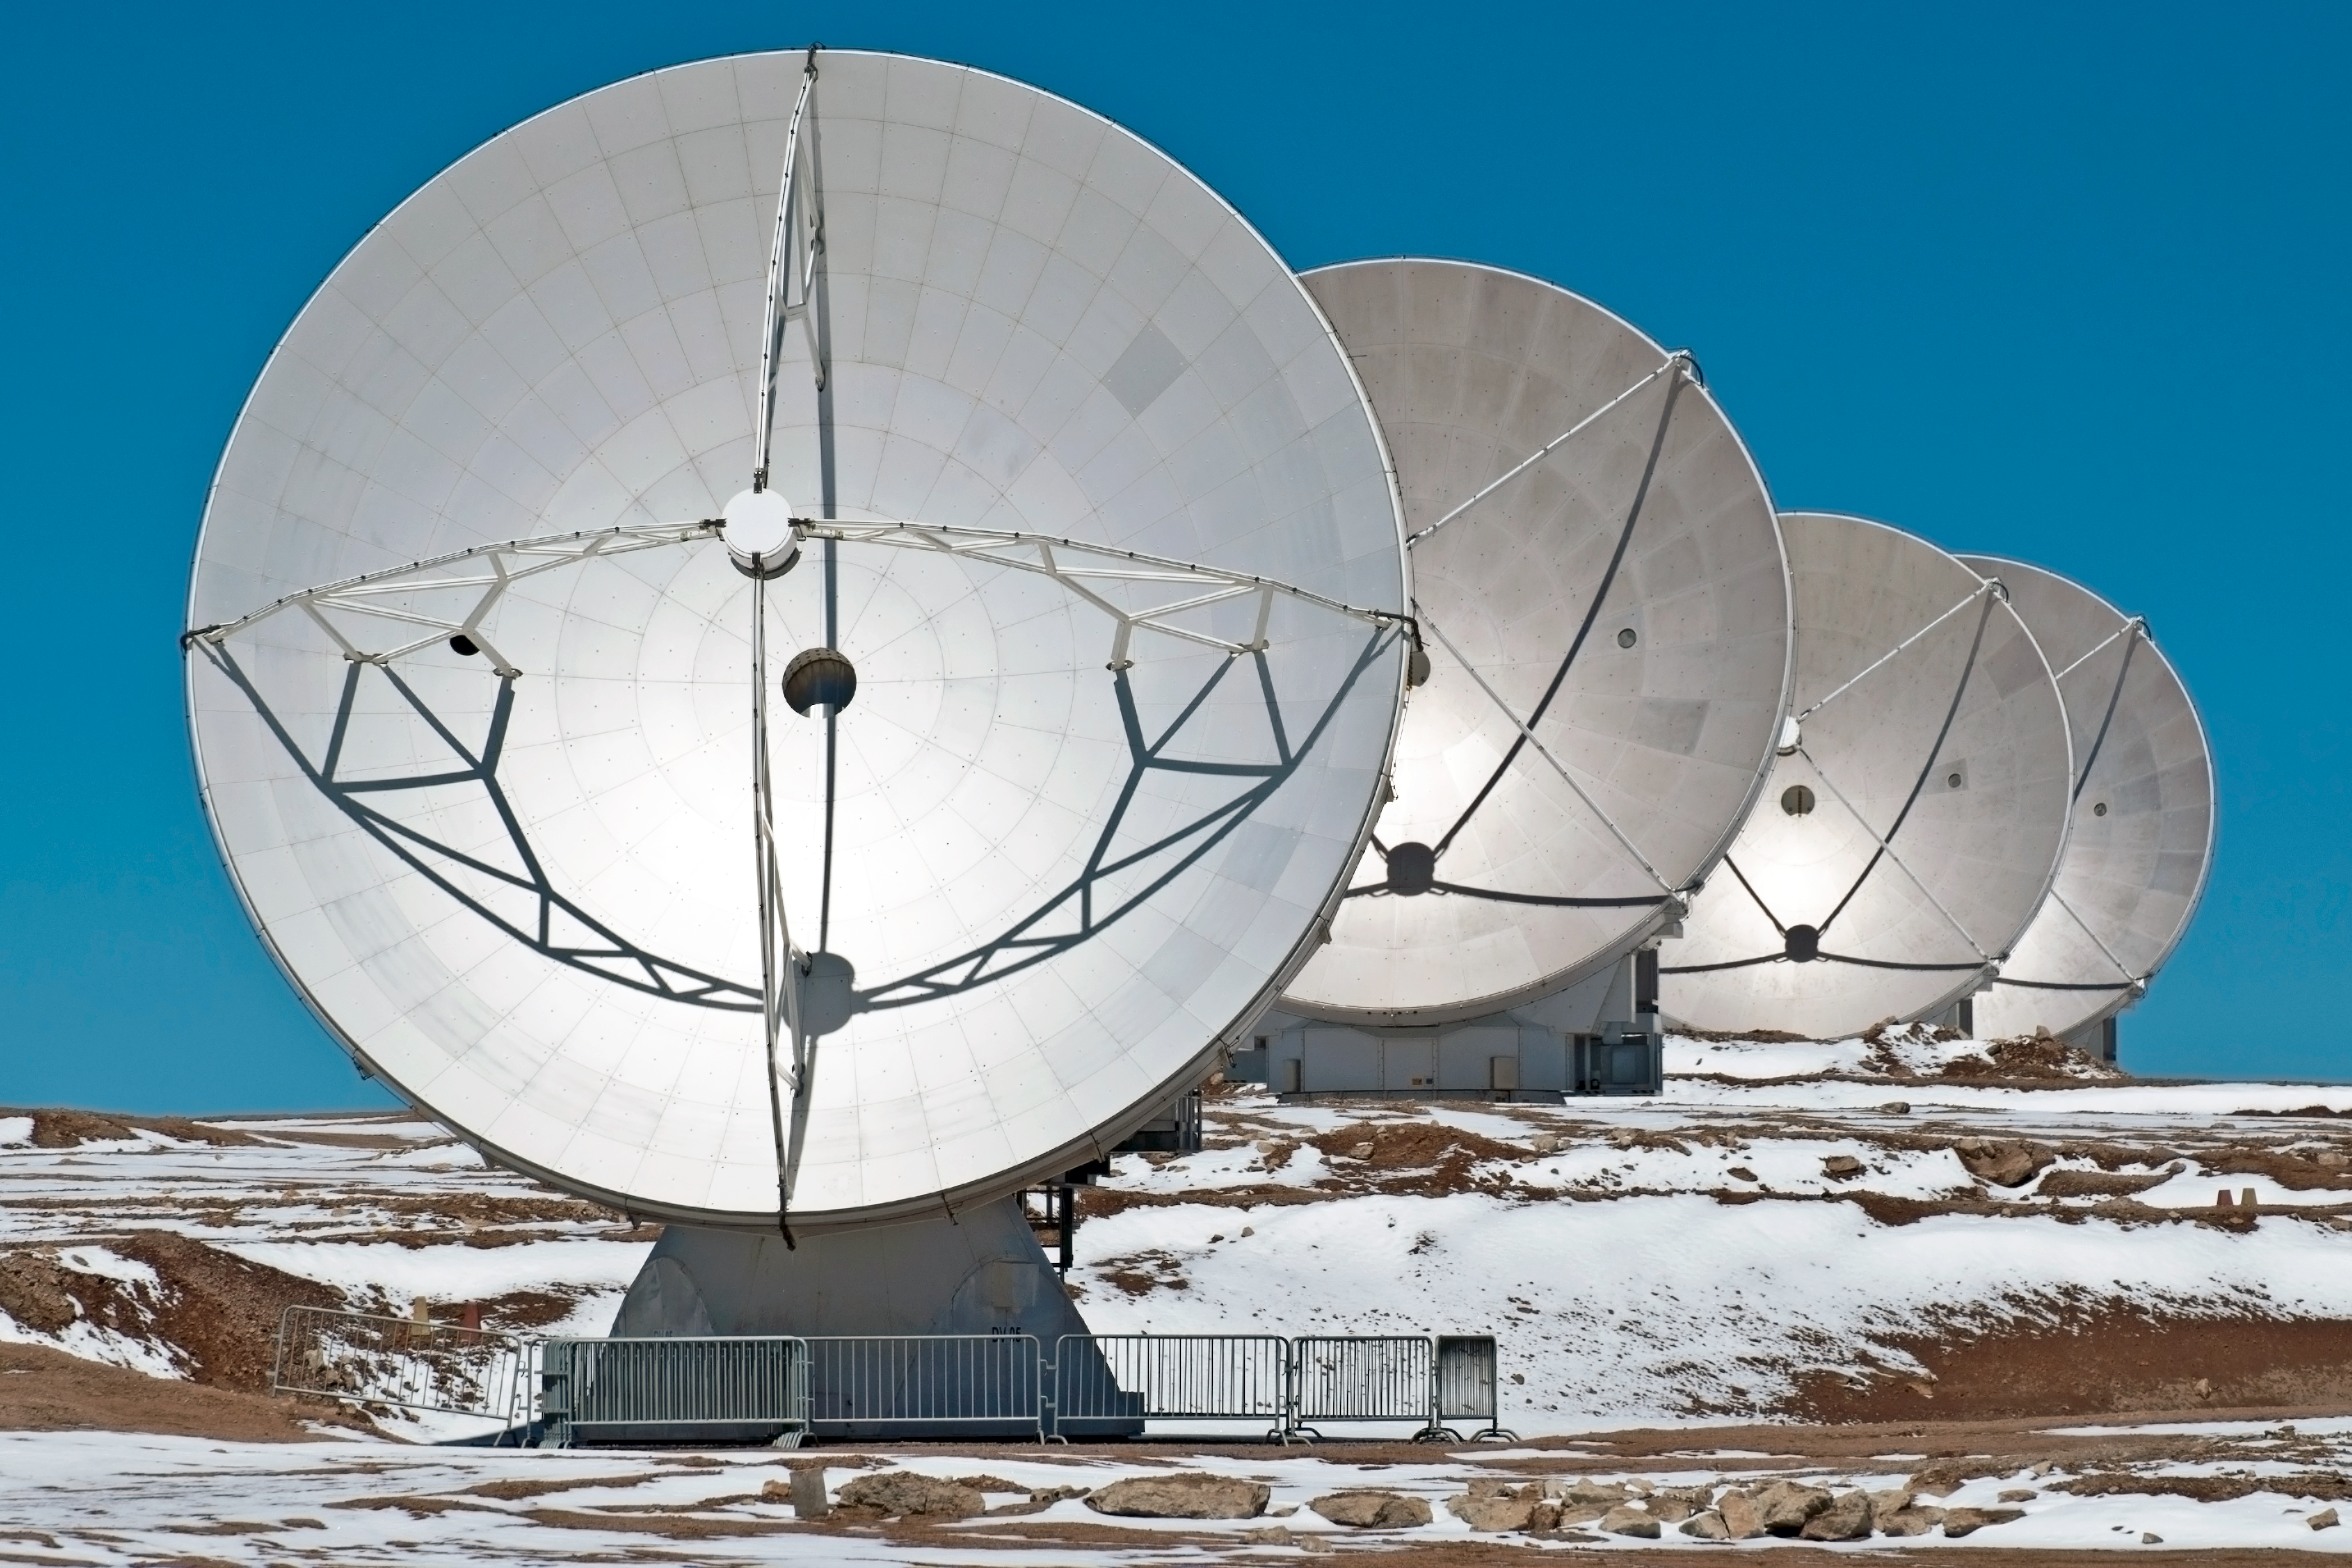

Exploring the cool Universe

Cool objects in space give off invisible light beyond the red end of the spectrum, and they give off a lot less light than hot objects such as stars emit. Detecting the faint, but important, whispers of light coming from places where stars and planets are forming requires instruments of stupendous light-gathering power.

Each one of ALMA's 12-metre diameter antennas is thus larger than the largest visible-light telescopes on Earth. ALMA will have 54 antennas of twelve meters in diameter and 12 antennas that are seven meters in diameter. The latter antennas, as well as four of the larger ones, make up the Atacama Compact Array (ACA), which will enable ALMA to carry out better observations of objects that are more extended in the sky, such as the giant molecular clouds in the Milky Way or nearby galaxies.

Credit: ESO/Sergio Otarola